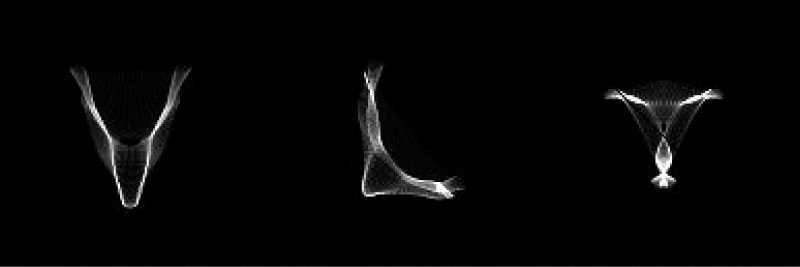

VLT active optics simulation

This image shows, by means of computer simulations, distorted stellar images with the form of the letters "V", "L" and "T", produced by the VLT active optics system by a complex distortion of the primary mirror and shifting the secondary mirror to a suitable position along the optical axis.

Credit: ESO/S. Guisard/L. Noethe